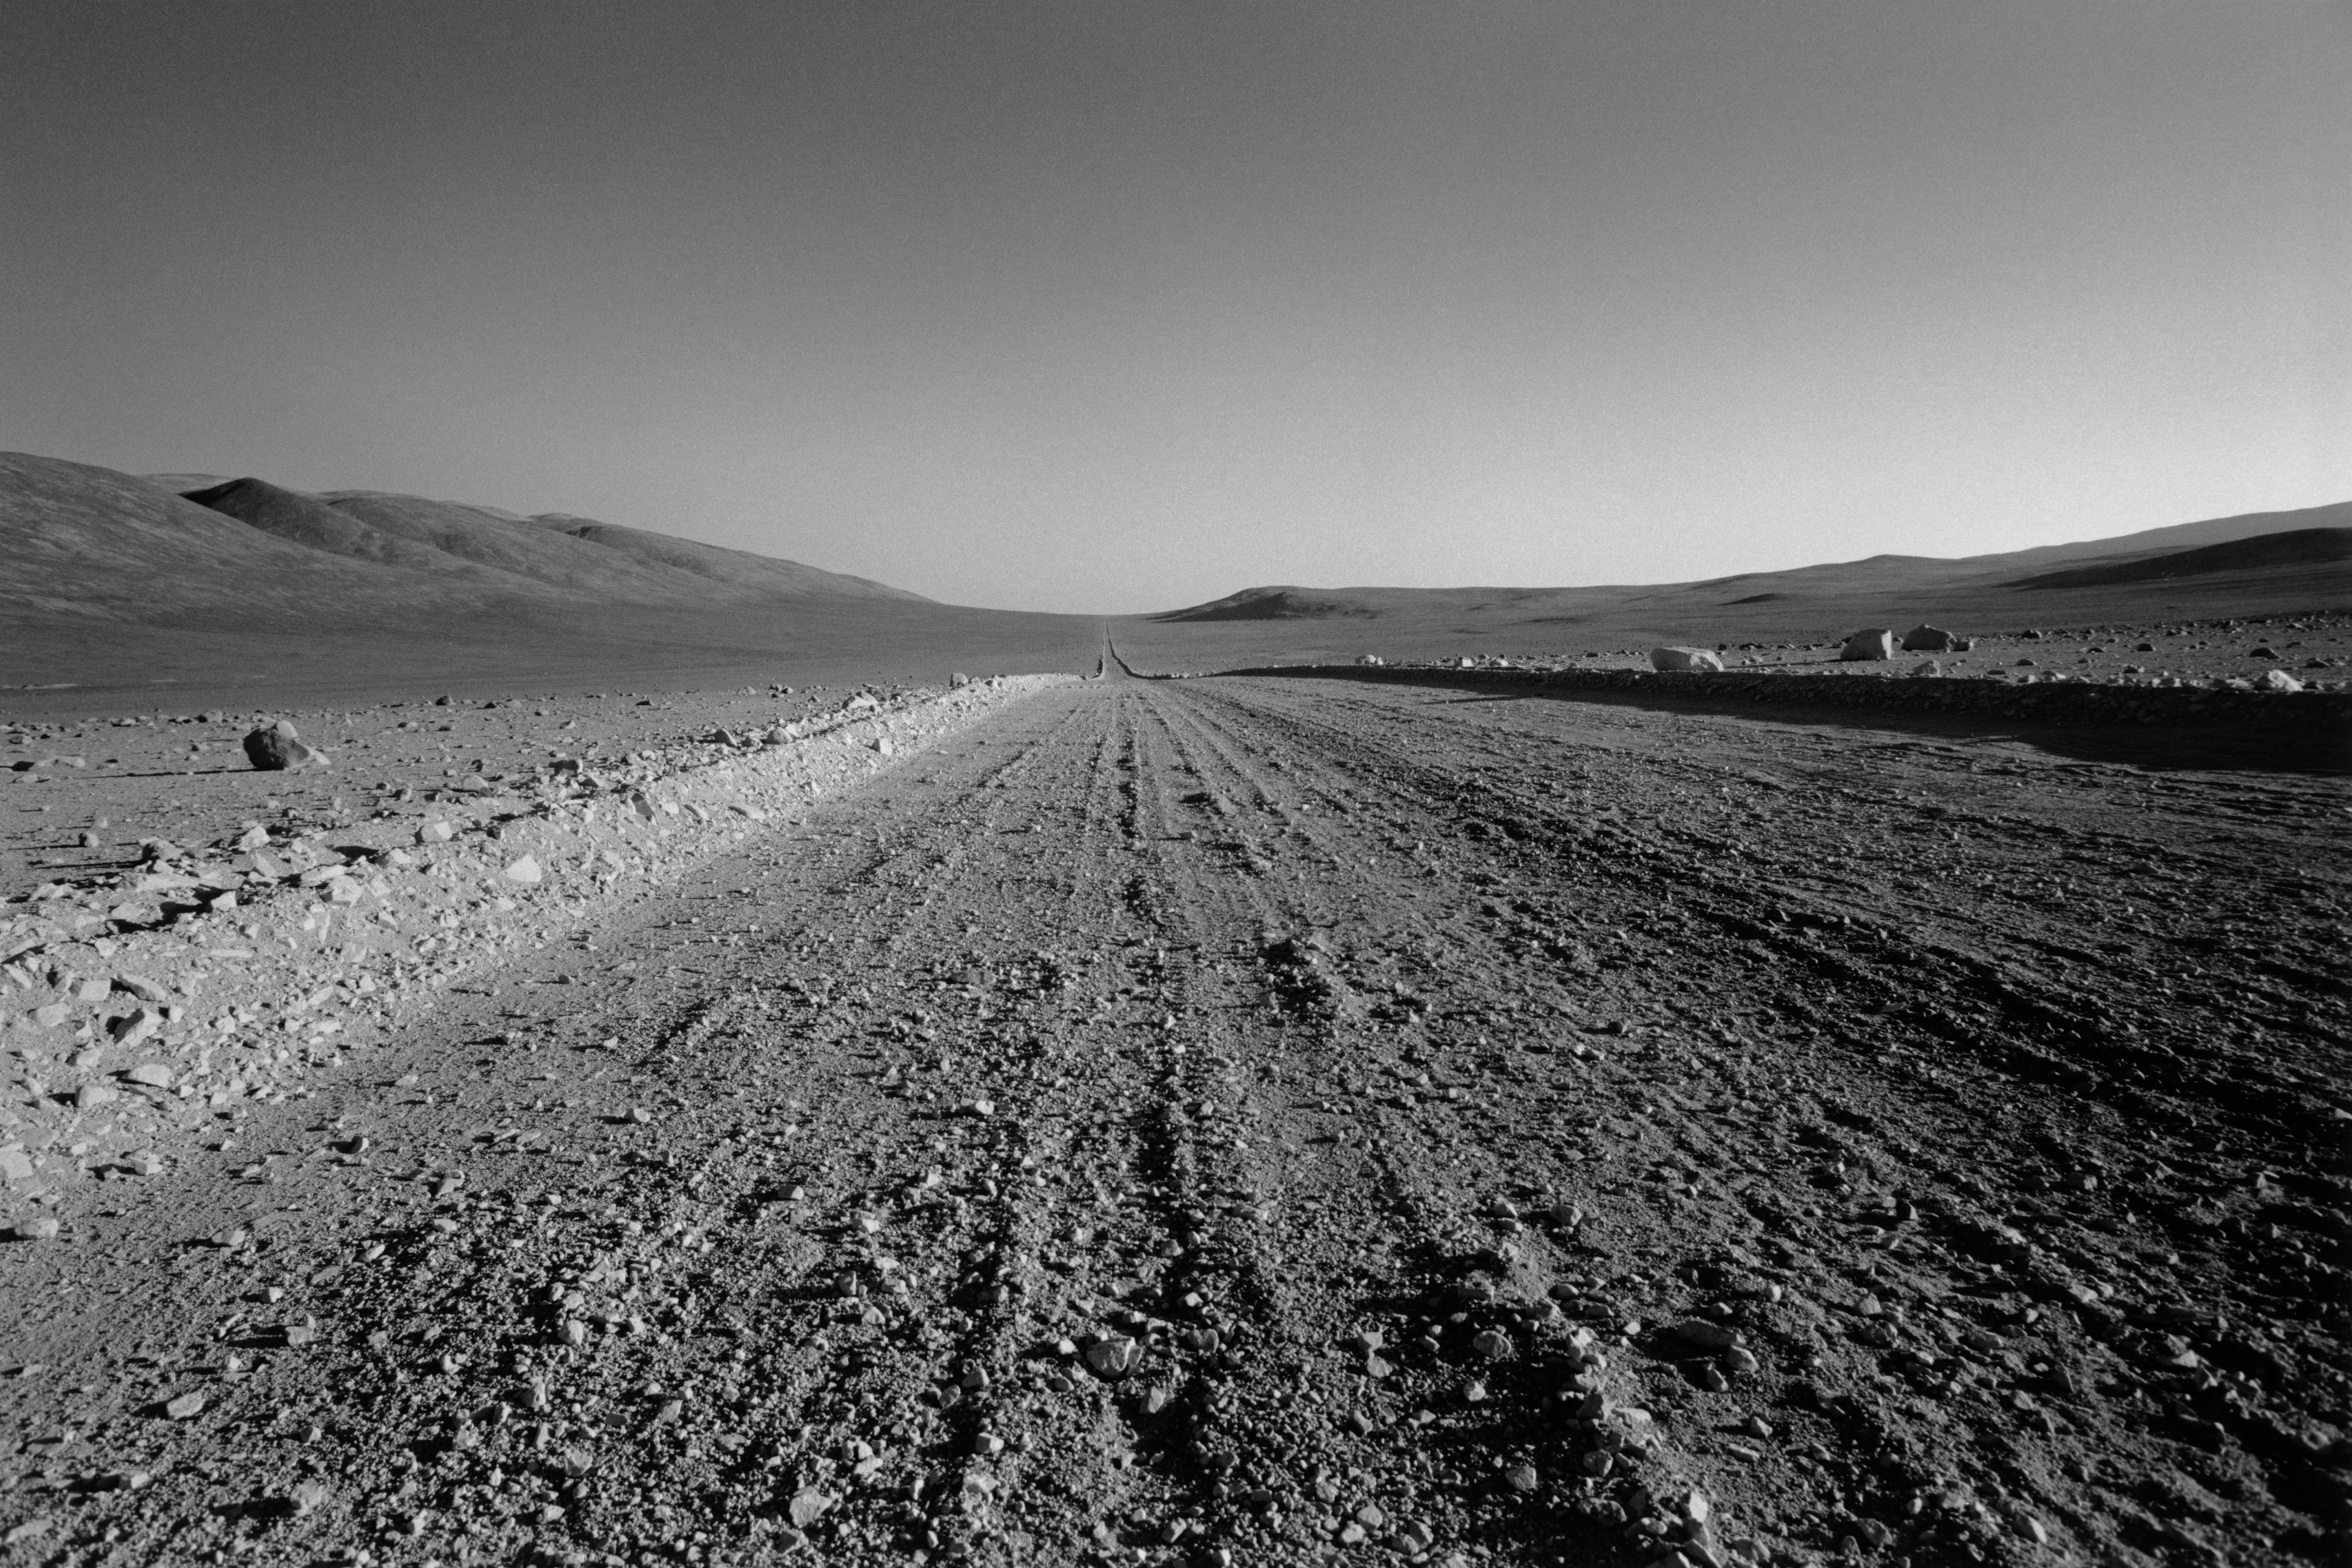

Old Panamericana

This image shows the old Panamericana, which serves as the access road to Paranal, the mines and a coastal connection route to Taltal. Today, the road is broad and tarmacked. However, in 1996, when the image was obtained, it was just a broad dirt road and very dangerous.

Credit: ESO